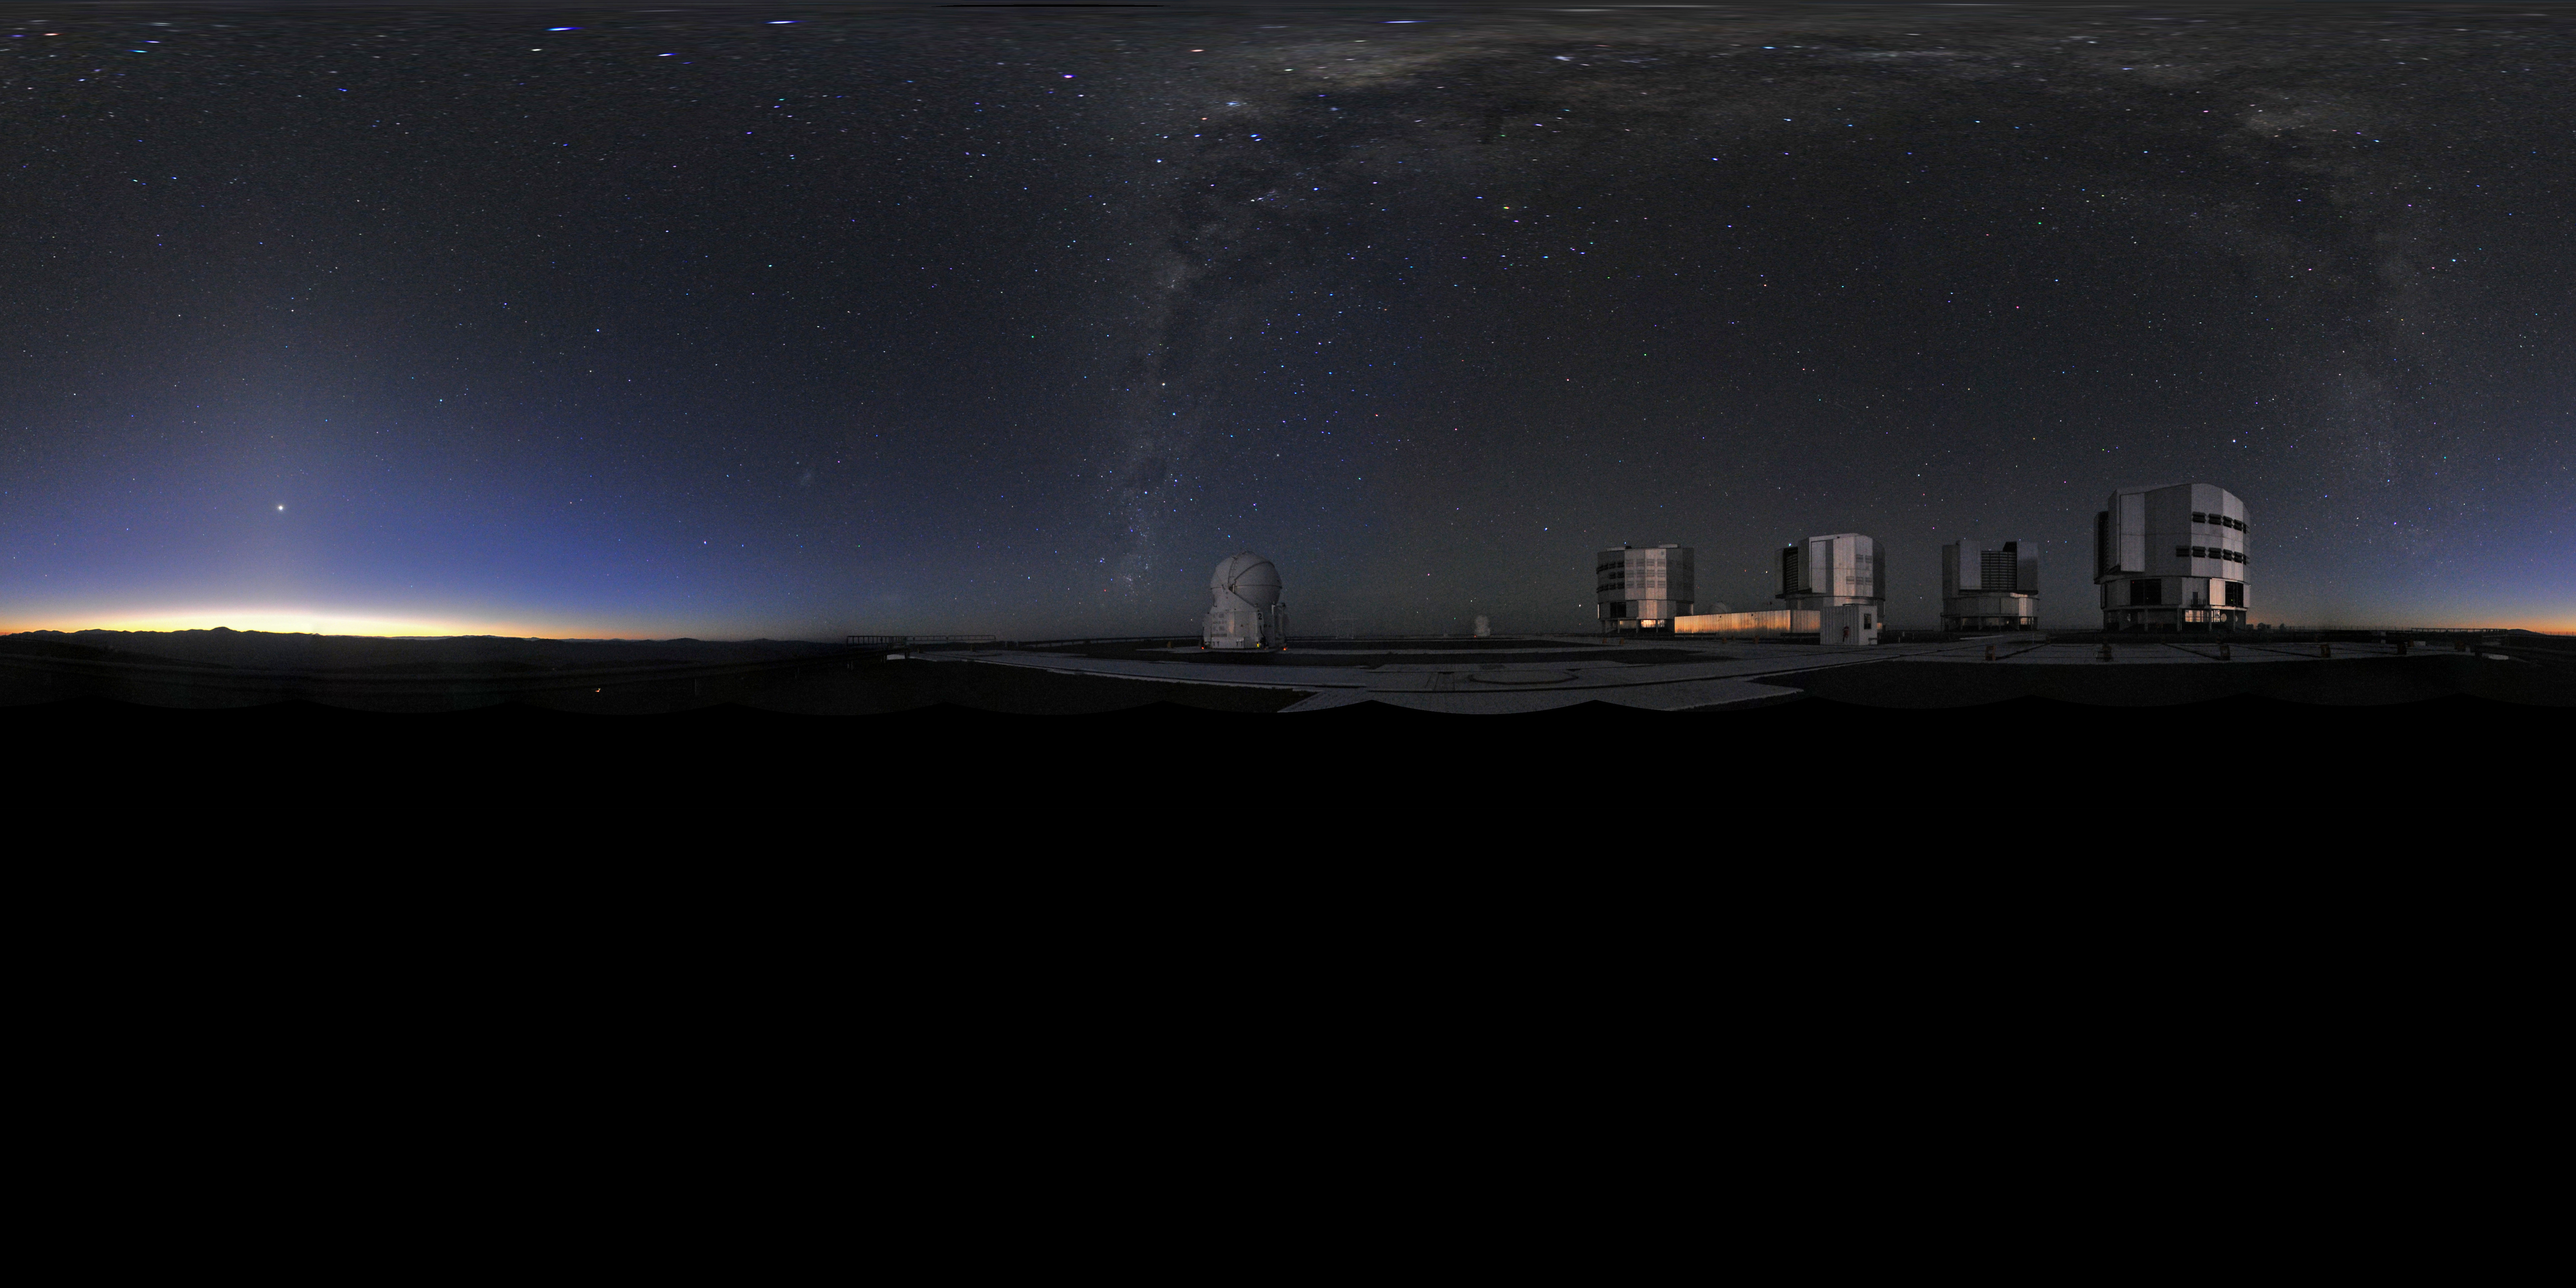

Panoramic view of VLT

Multiple photographs digitally stitched together to give the effect of a 360 degree panorama view. This extended to 360 x 180 degrees (with black) panorama displays the Very Large Telescope (VLT), the world's most advanced visible-light astronomical observatory, based in the ESO Paranal site in Chile.

Credit: ESO/S. Brunier